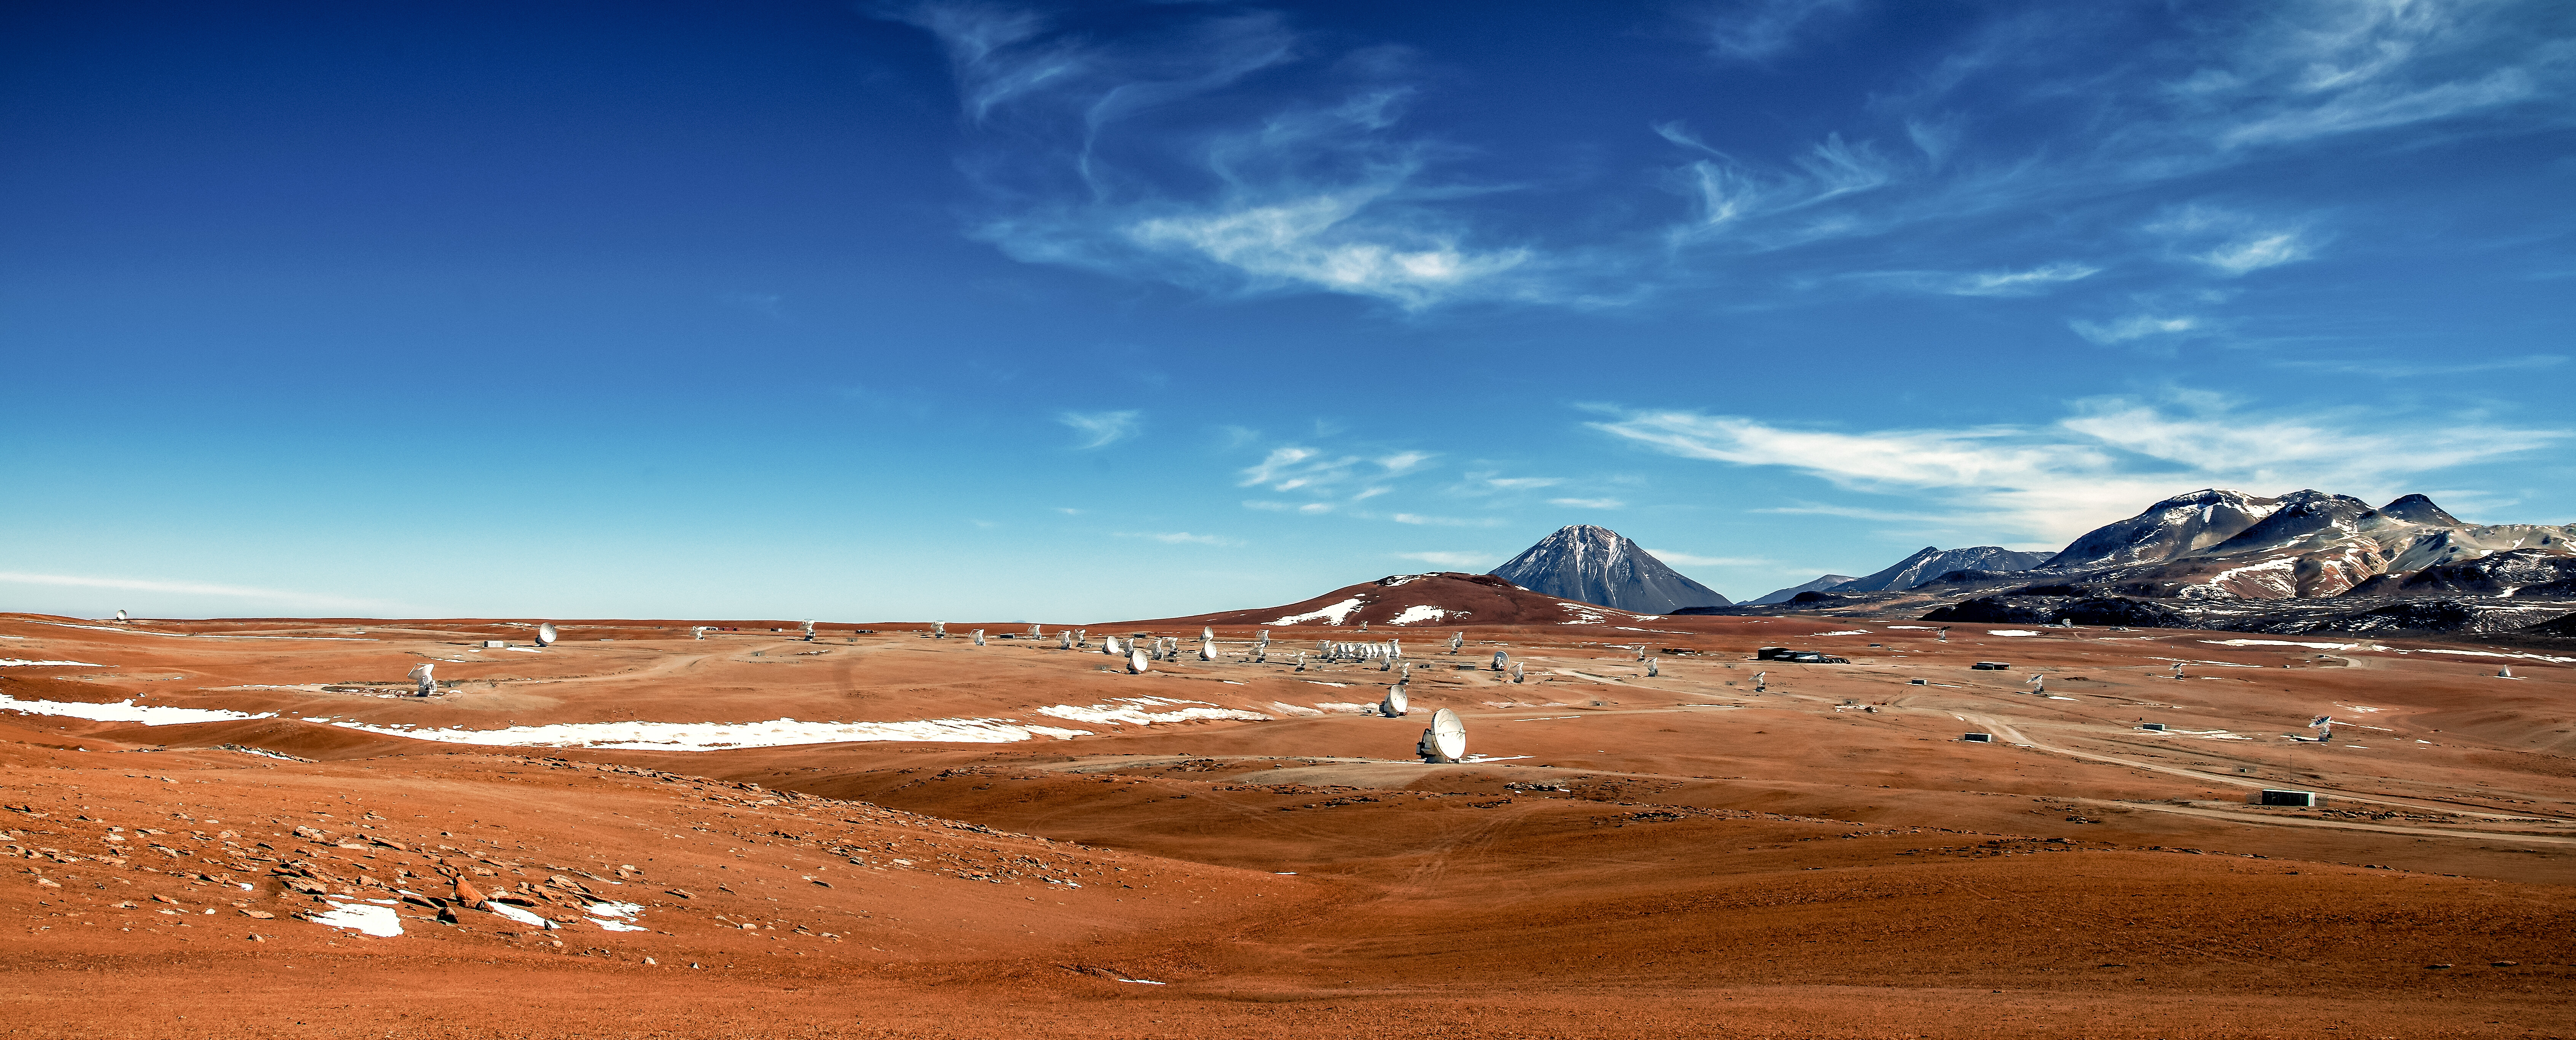

ALMA winter panorama

A panorama of ALMA, amongst the snow-capped peaks in the Chajnantor plateau, 5000 meters in altitude in northern Chile.

Credit: Sergio Otárola - ALMA (ESO/NAOJ/NRAO)